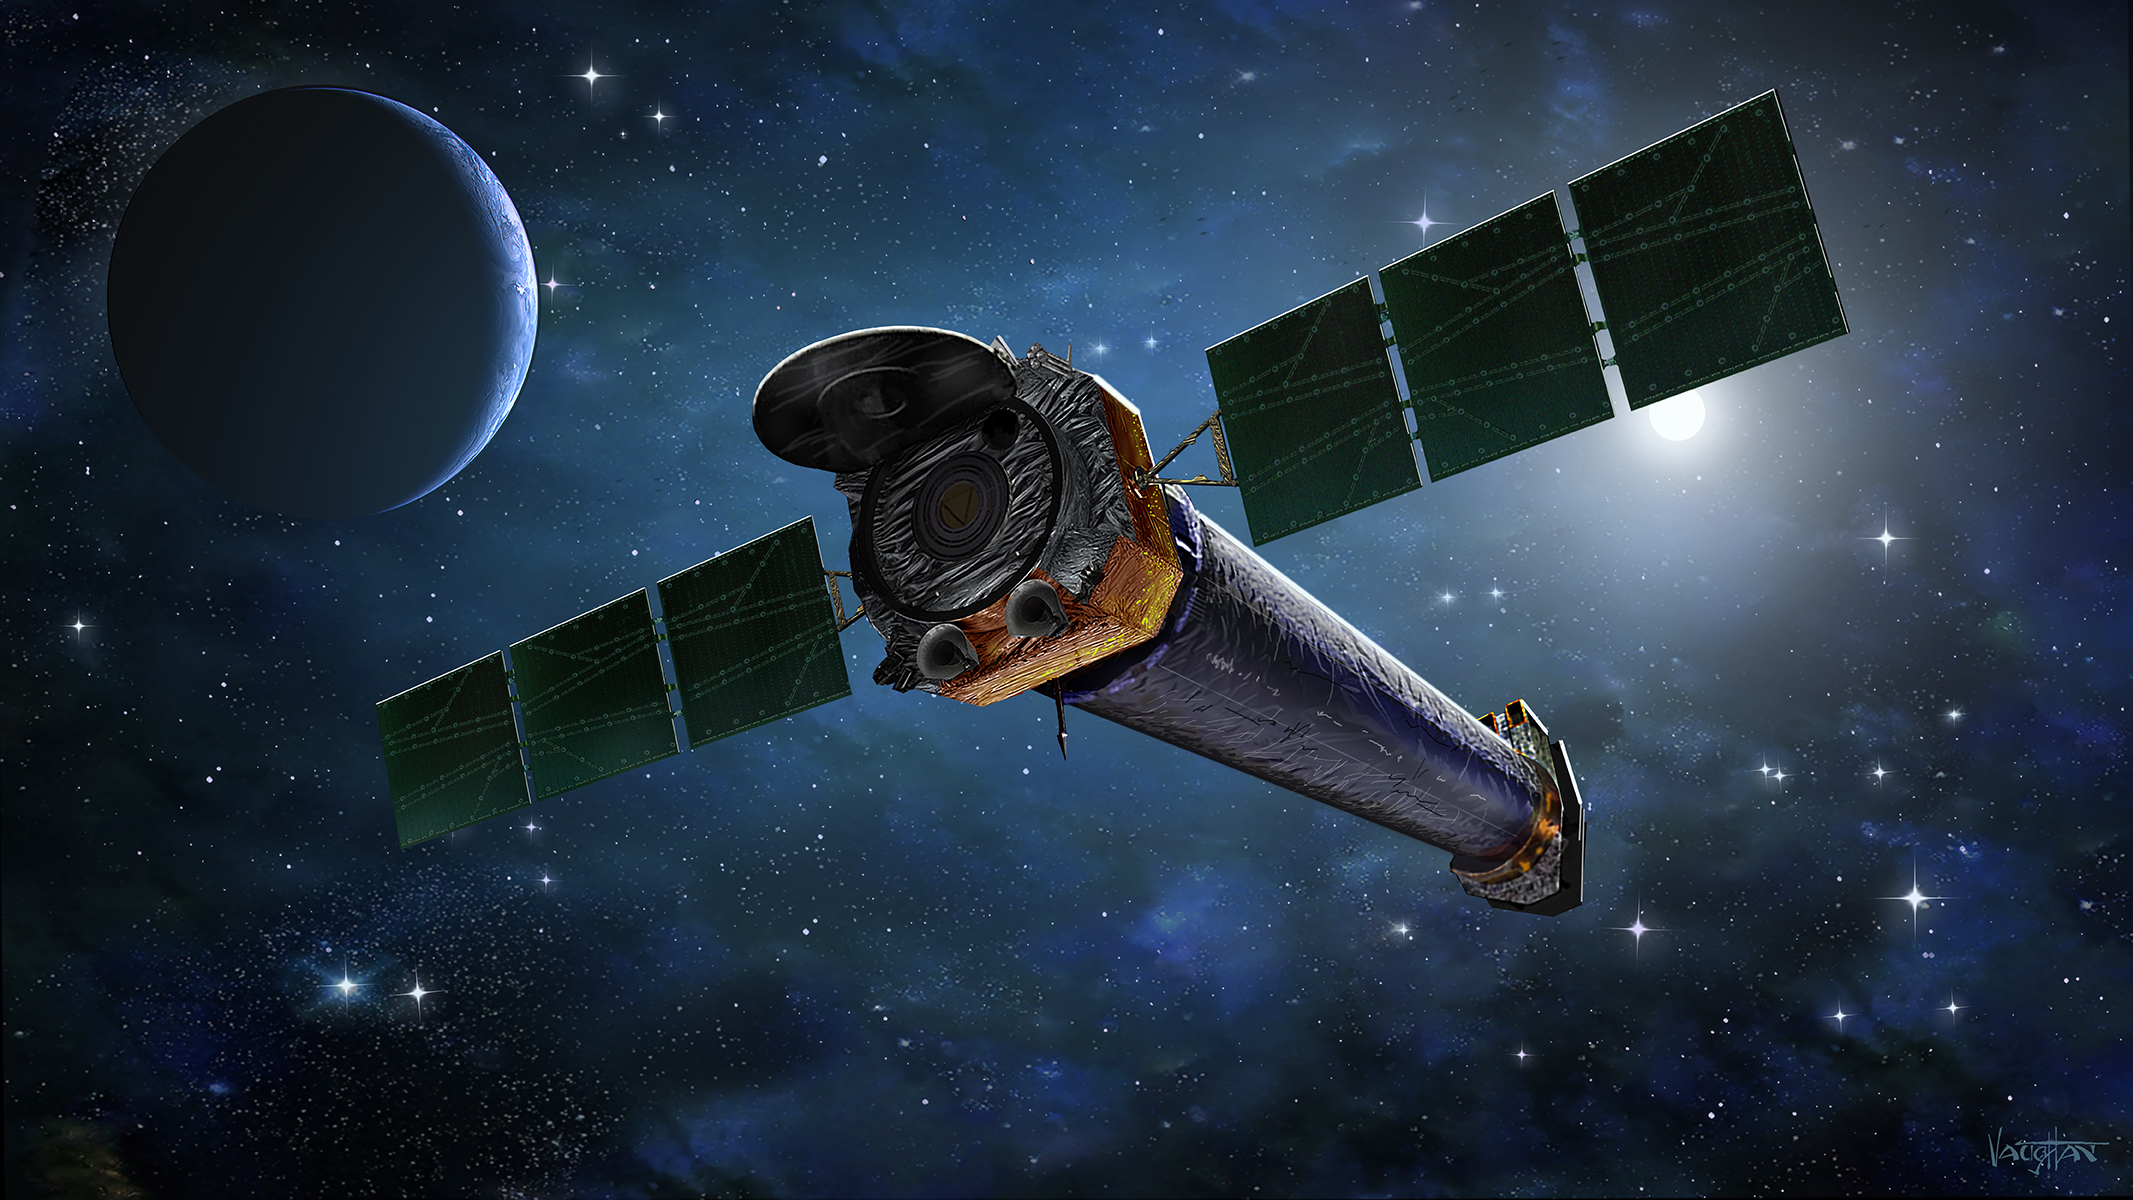

Chandra X-Ray Observatory

Artist’s illustration of NASA’s Chandra X-Ray Observatory.

Credit: NASA/CXC & J.Vaughan